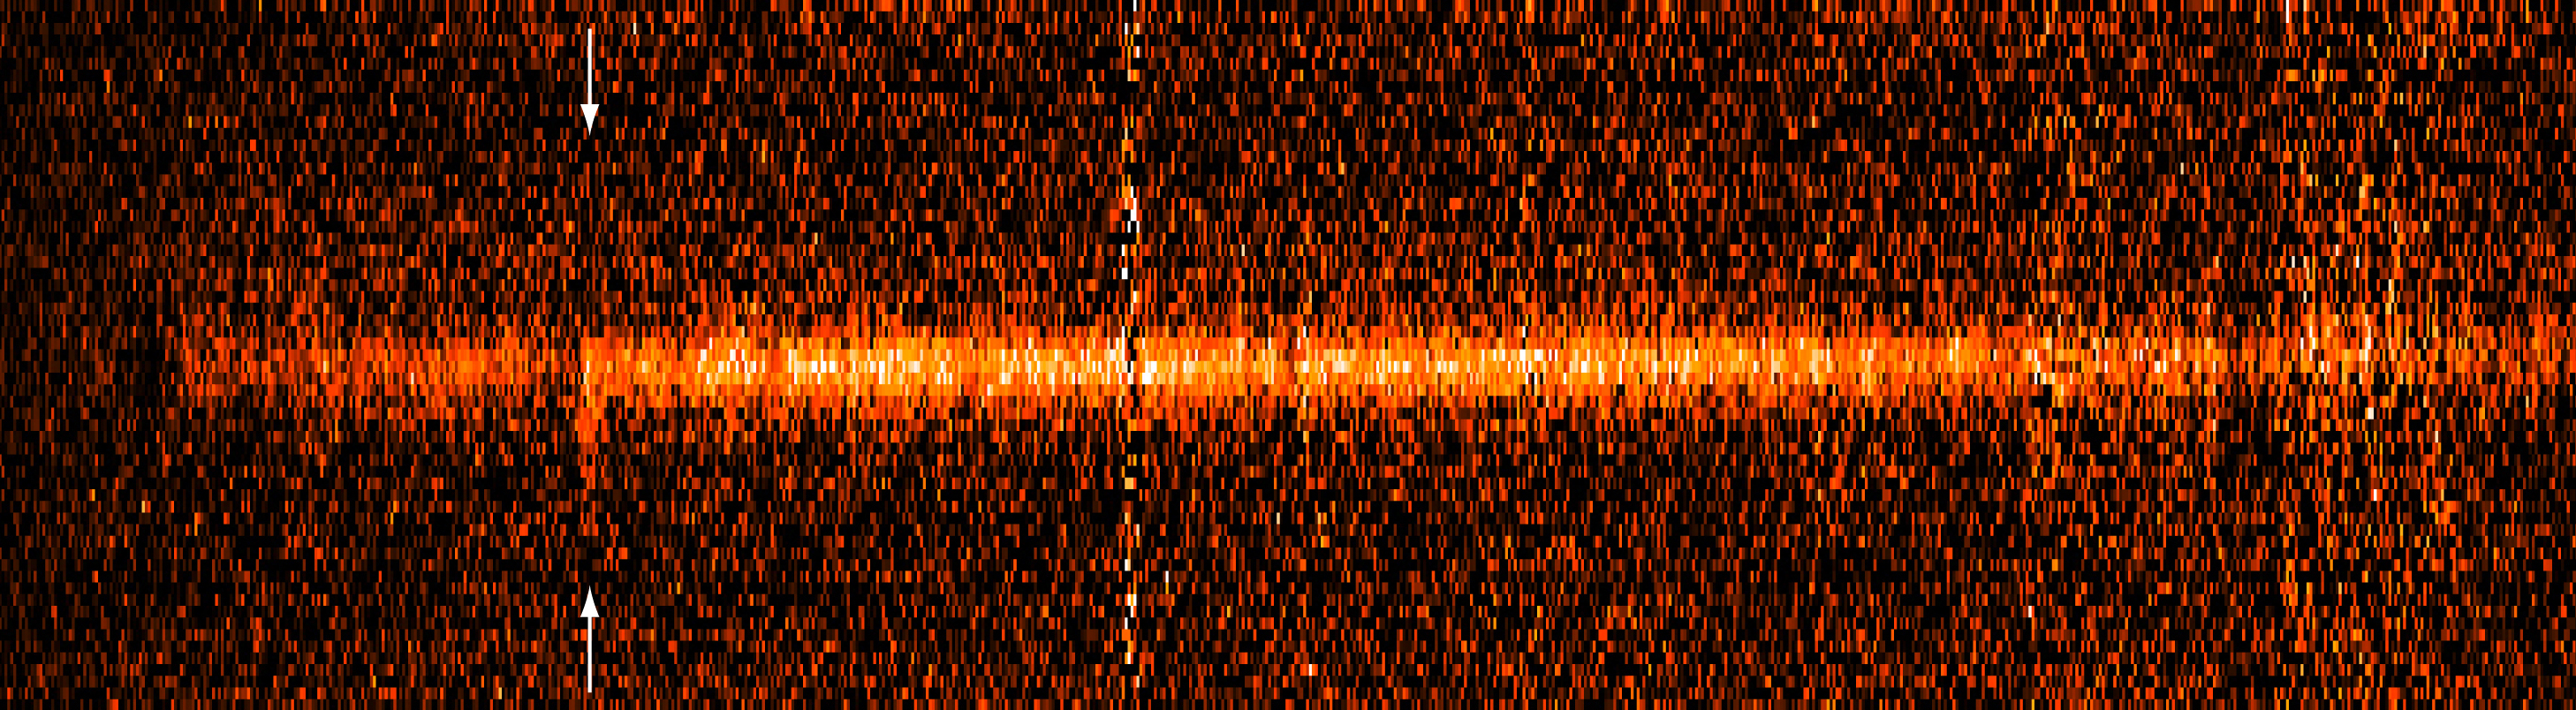

2-D Spectrum of distant galaxy with Lyman-alpha emission

The image shows the two-dimensional spectrum of a high-redshift galaxy in the Hubble Deep Field South, as obtained with FORS1 at the VLT UT1. The image is a combination of 5 exposures with a total exposure time of 3 hours and has been sky-subtracted. The bright, vertical feature visible to the left (marked) is redshifted Lyman-alpha emission in the galaxy.

Credit: ESO